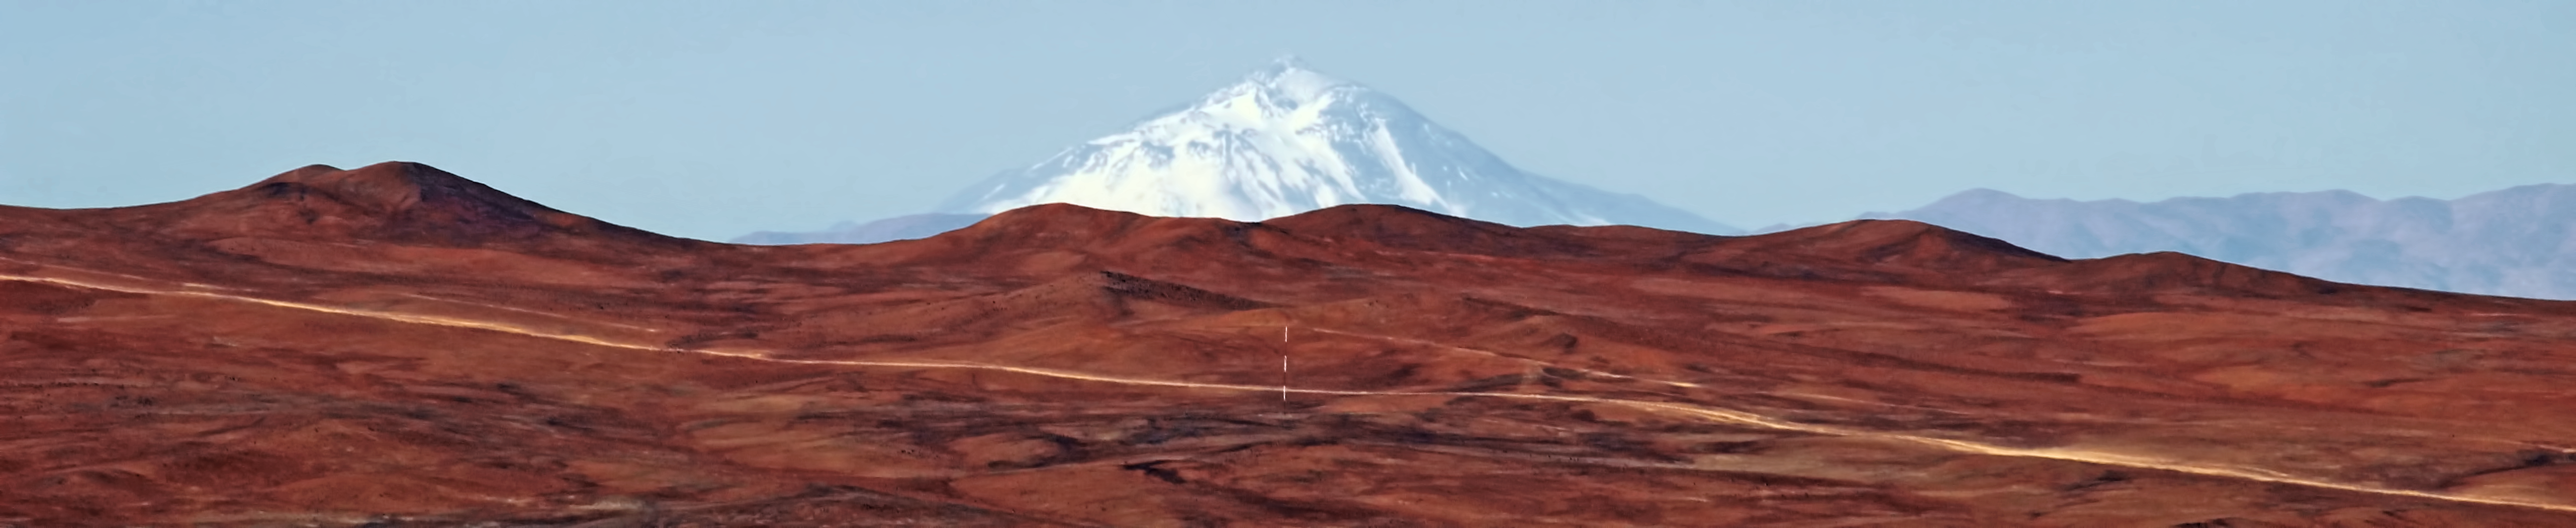

Llullaillaco

This image, taken in July 2012, shows Llullaillaco, a volcano in Chile's Atacama Desert. The visibility of the volcano from the observatory at Paranal depends on two circumstances: a fortunate geometry and the superb quality of the atmosphere over the Atacama Desert, stretching over a baseline of 190 kilometres, much longer than in any astronomical observation. To learn more about Llullaillaco and what it tells us about the Paranal skyline, read issue 151 of the Messenger.

Credit: ESO, Dimitri Gadotti